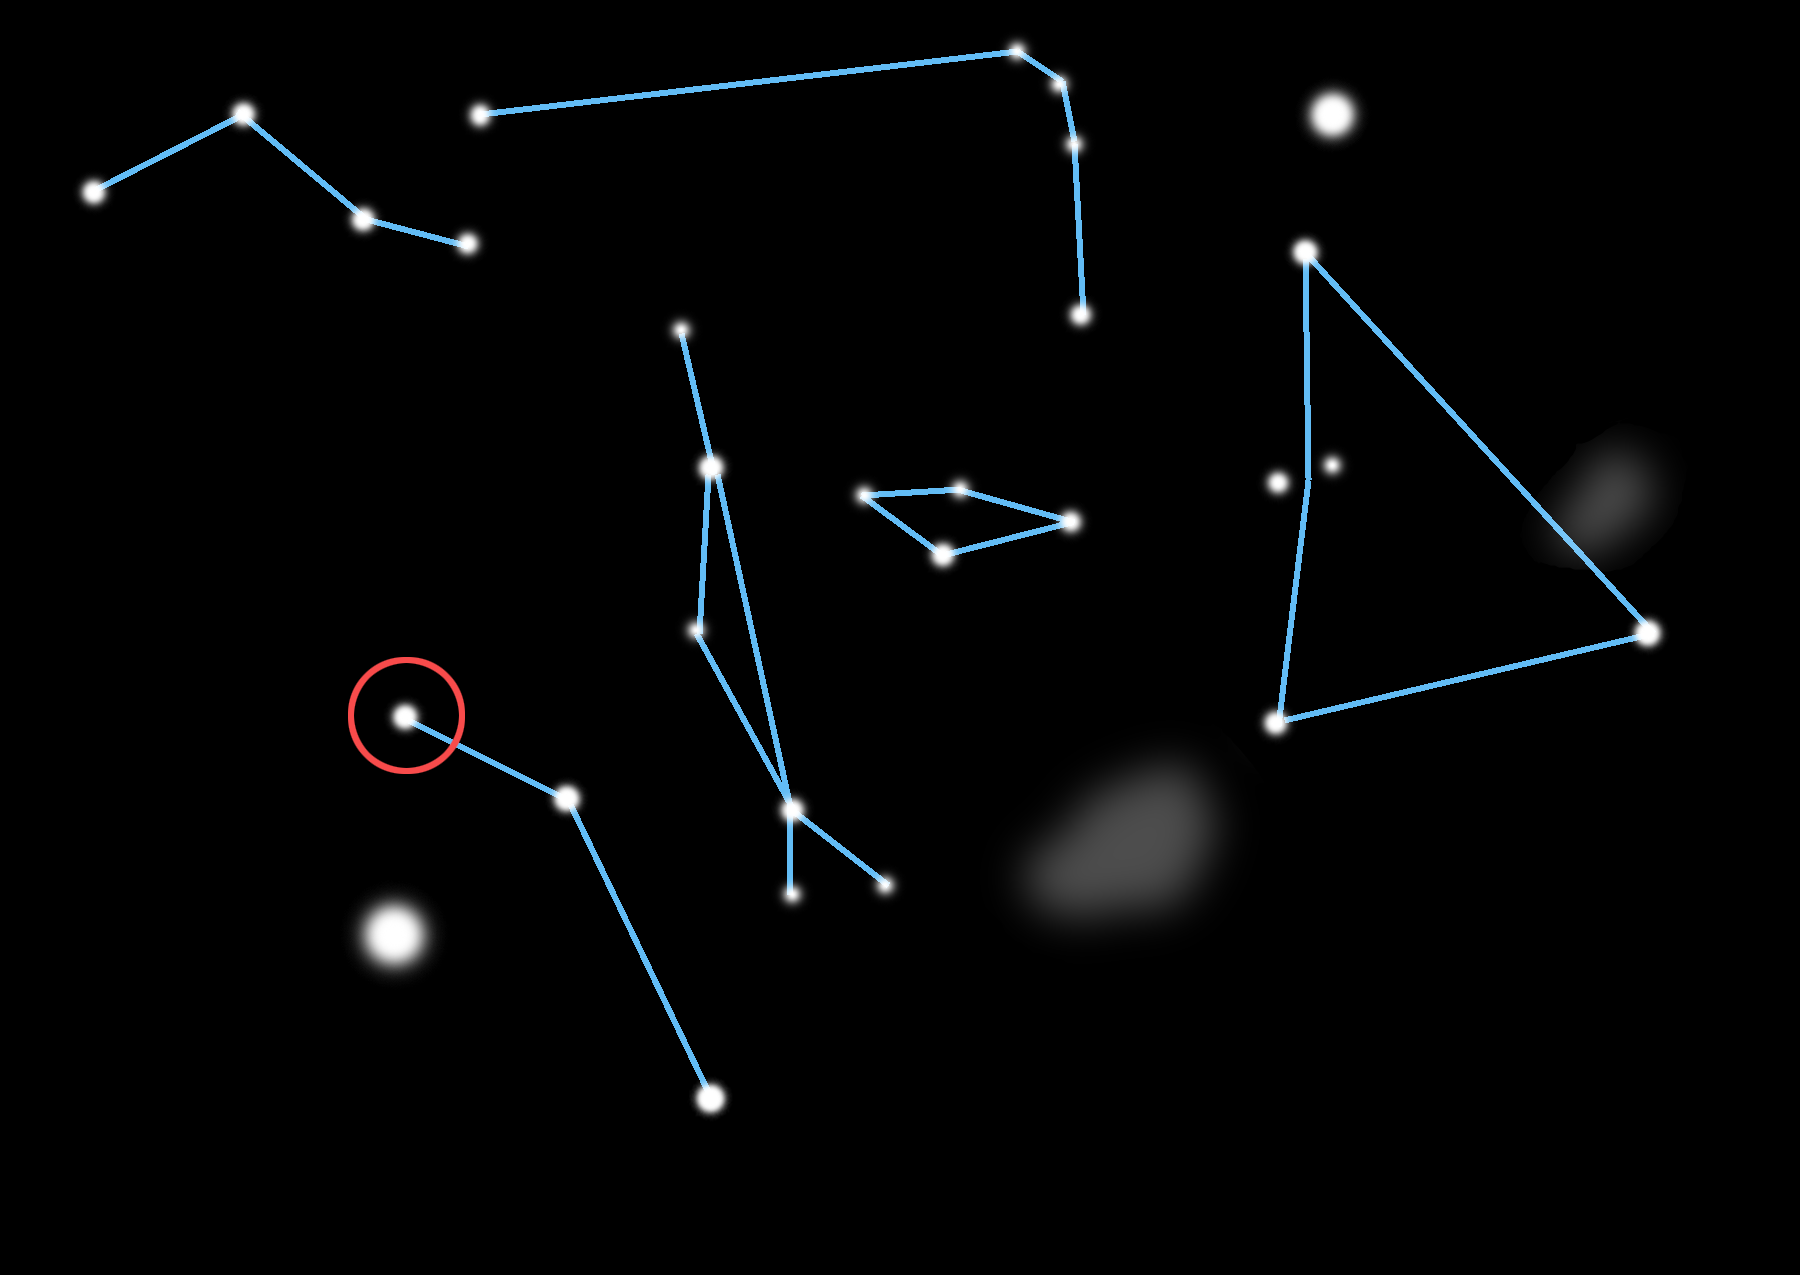

Dusting for Clues: Gemini Discovers Evidence for Colliding Bodies in Planet Forming Disk

Locator map for Beta Pictoris.

Credit: Gemini Observatory/NSF/AURA/J. Lomberg